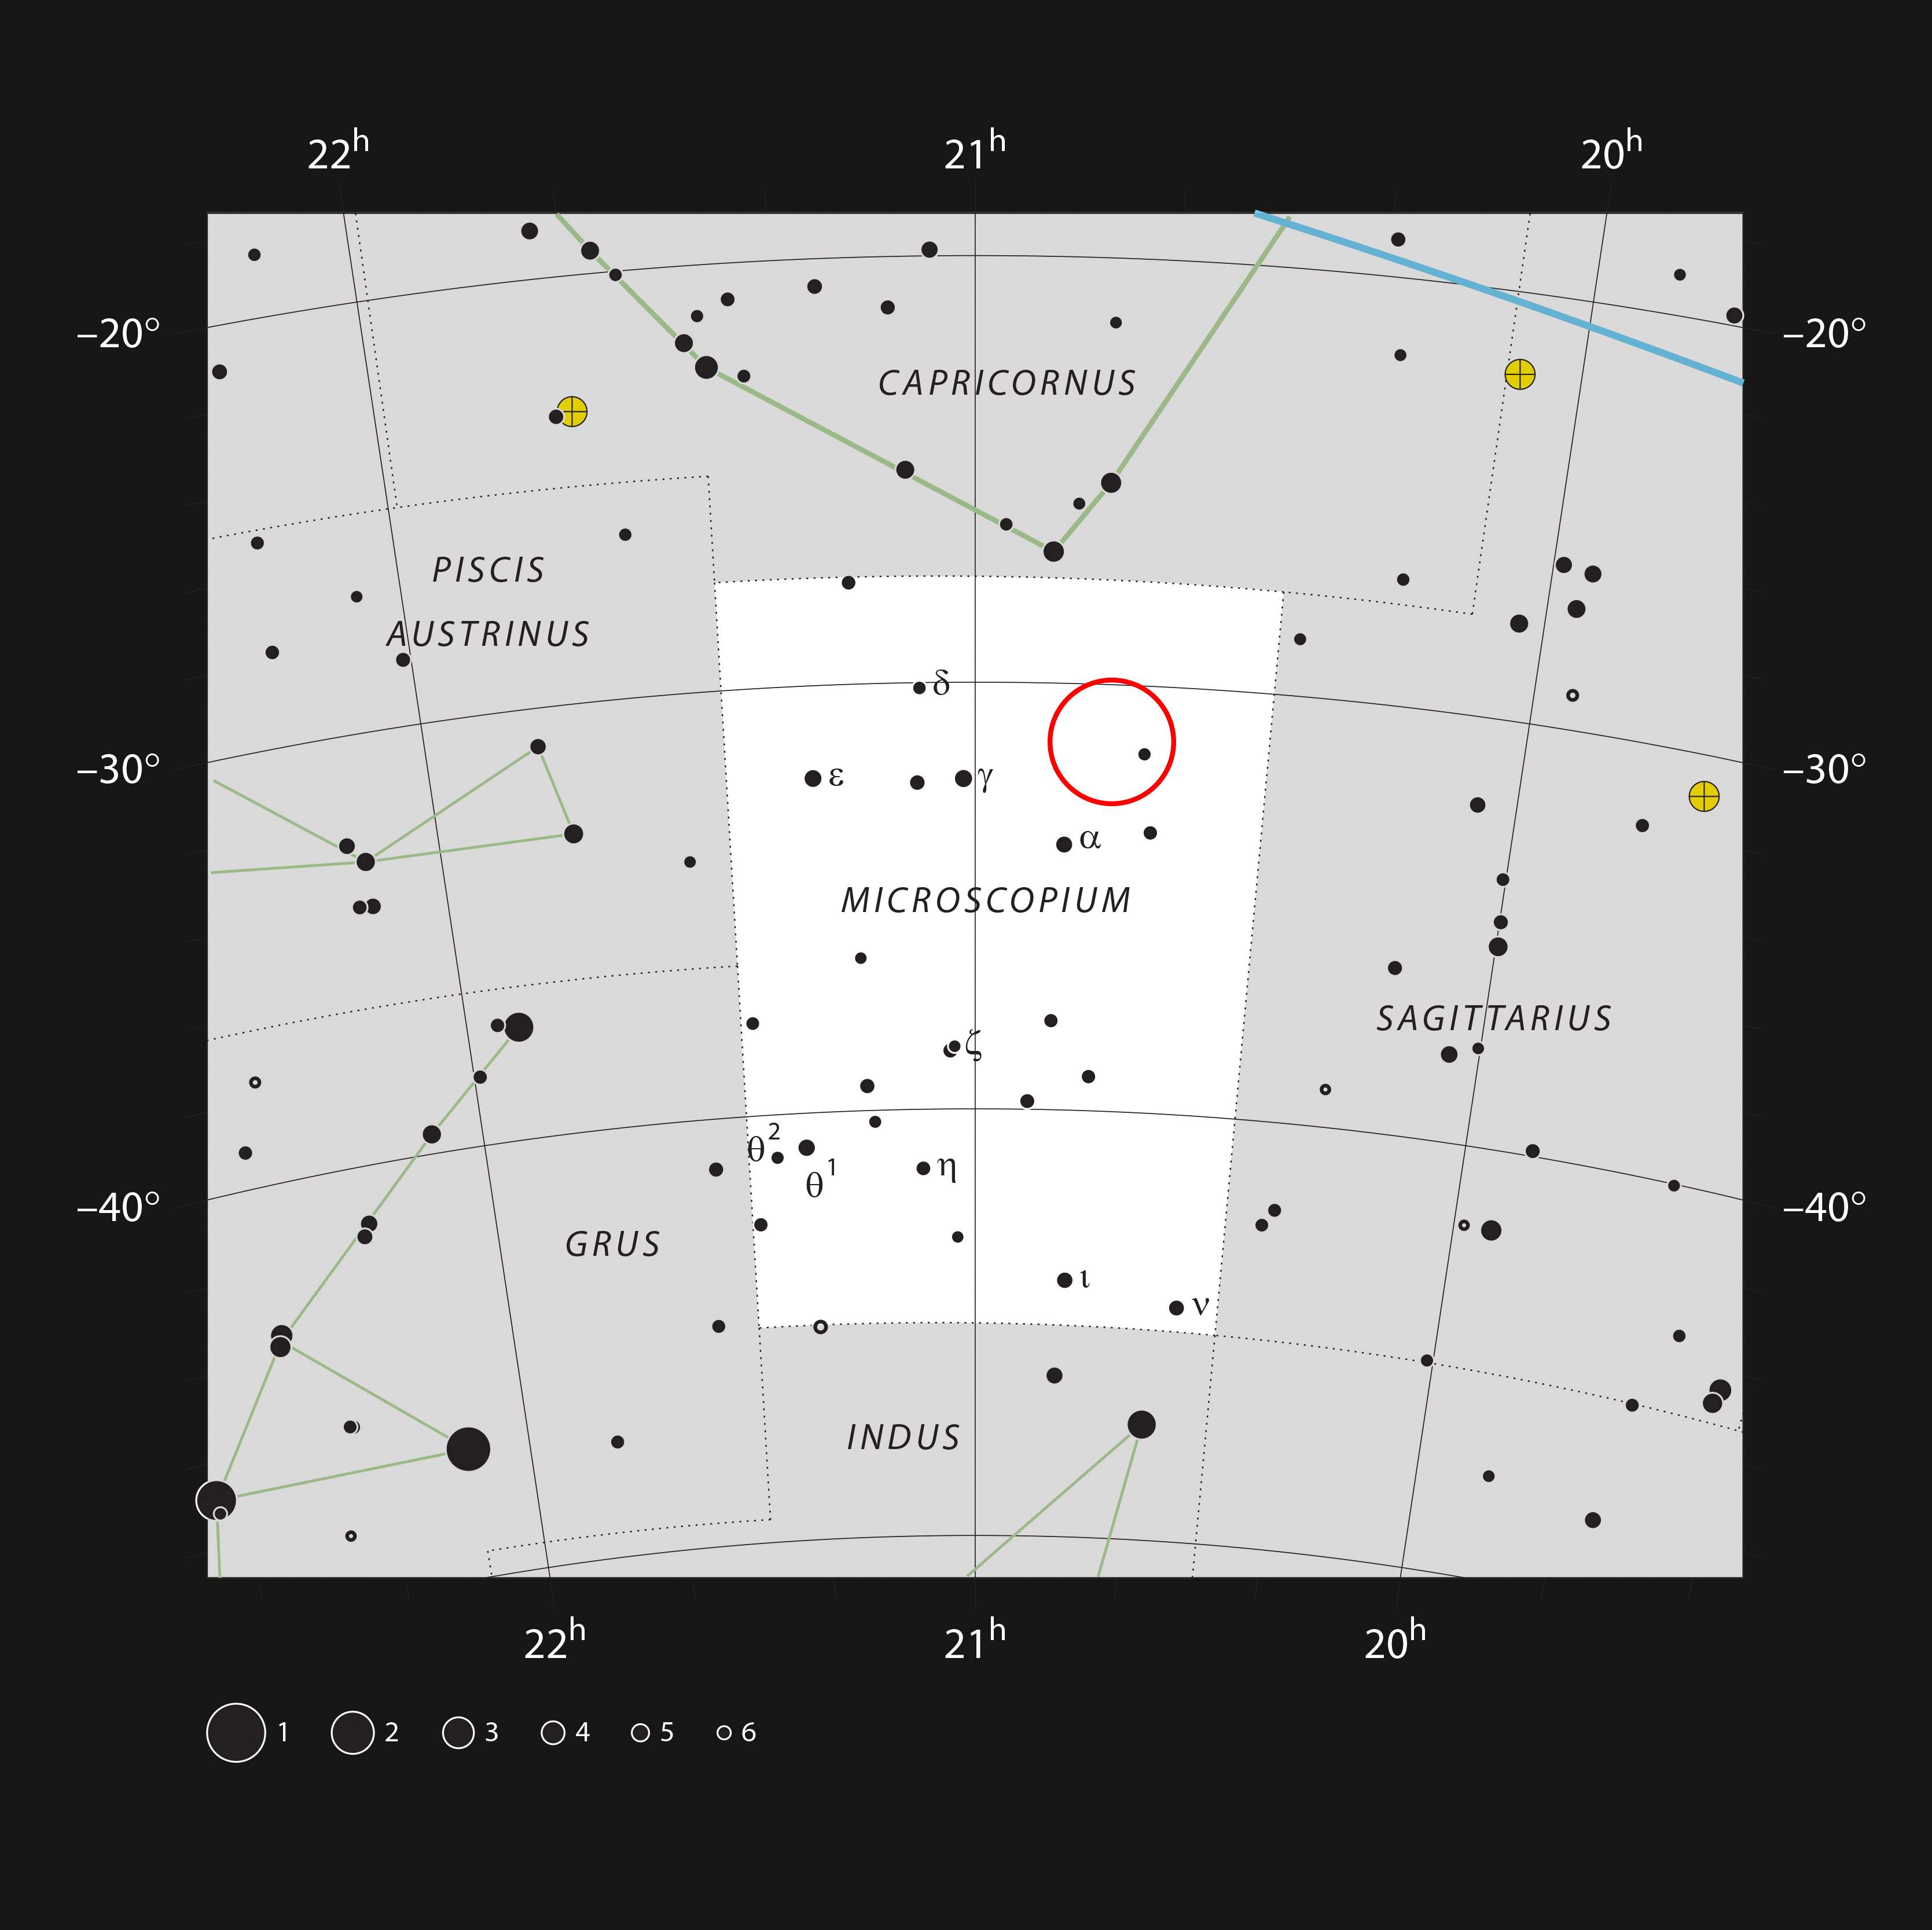

The star AU Mic in the constellation of Microscopium

This chart shows the location of the nearby star AU Microscopii in the faint southern constellation of Microscopium (The Microscope). Most of the stars visible to the naked eye on a clear dark night are shown. AU Mic is too faint to be seen without a small telescope, but its position is marked with a red circle.

Credit: ESO, IAU and Sky & Telescope